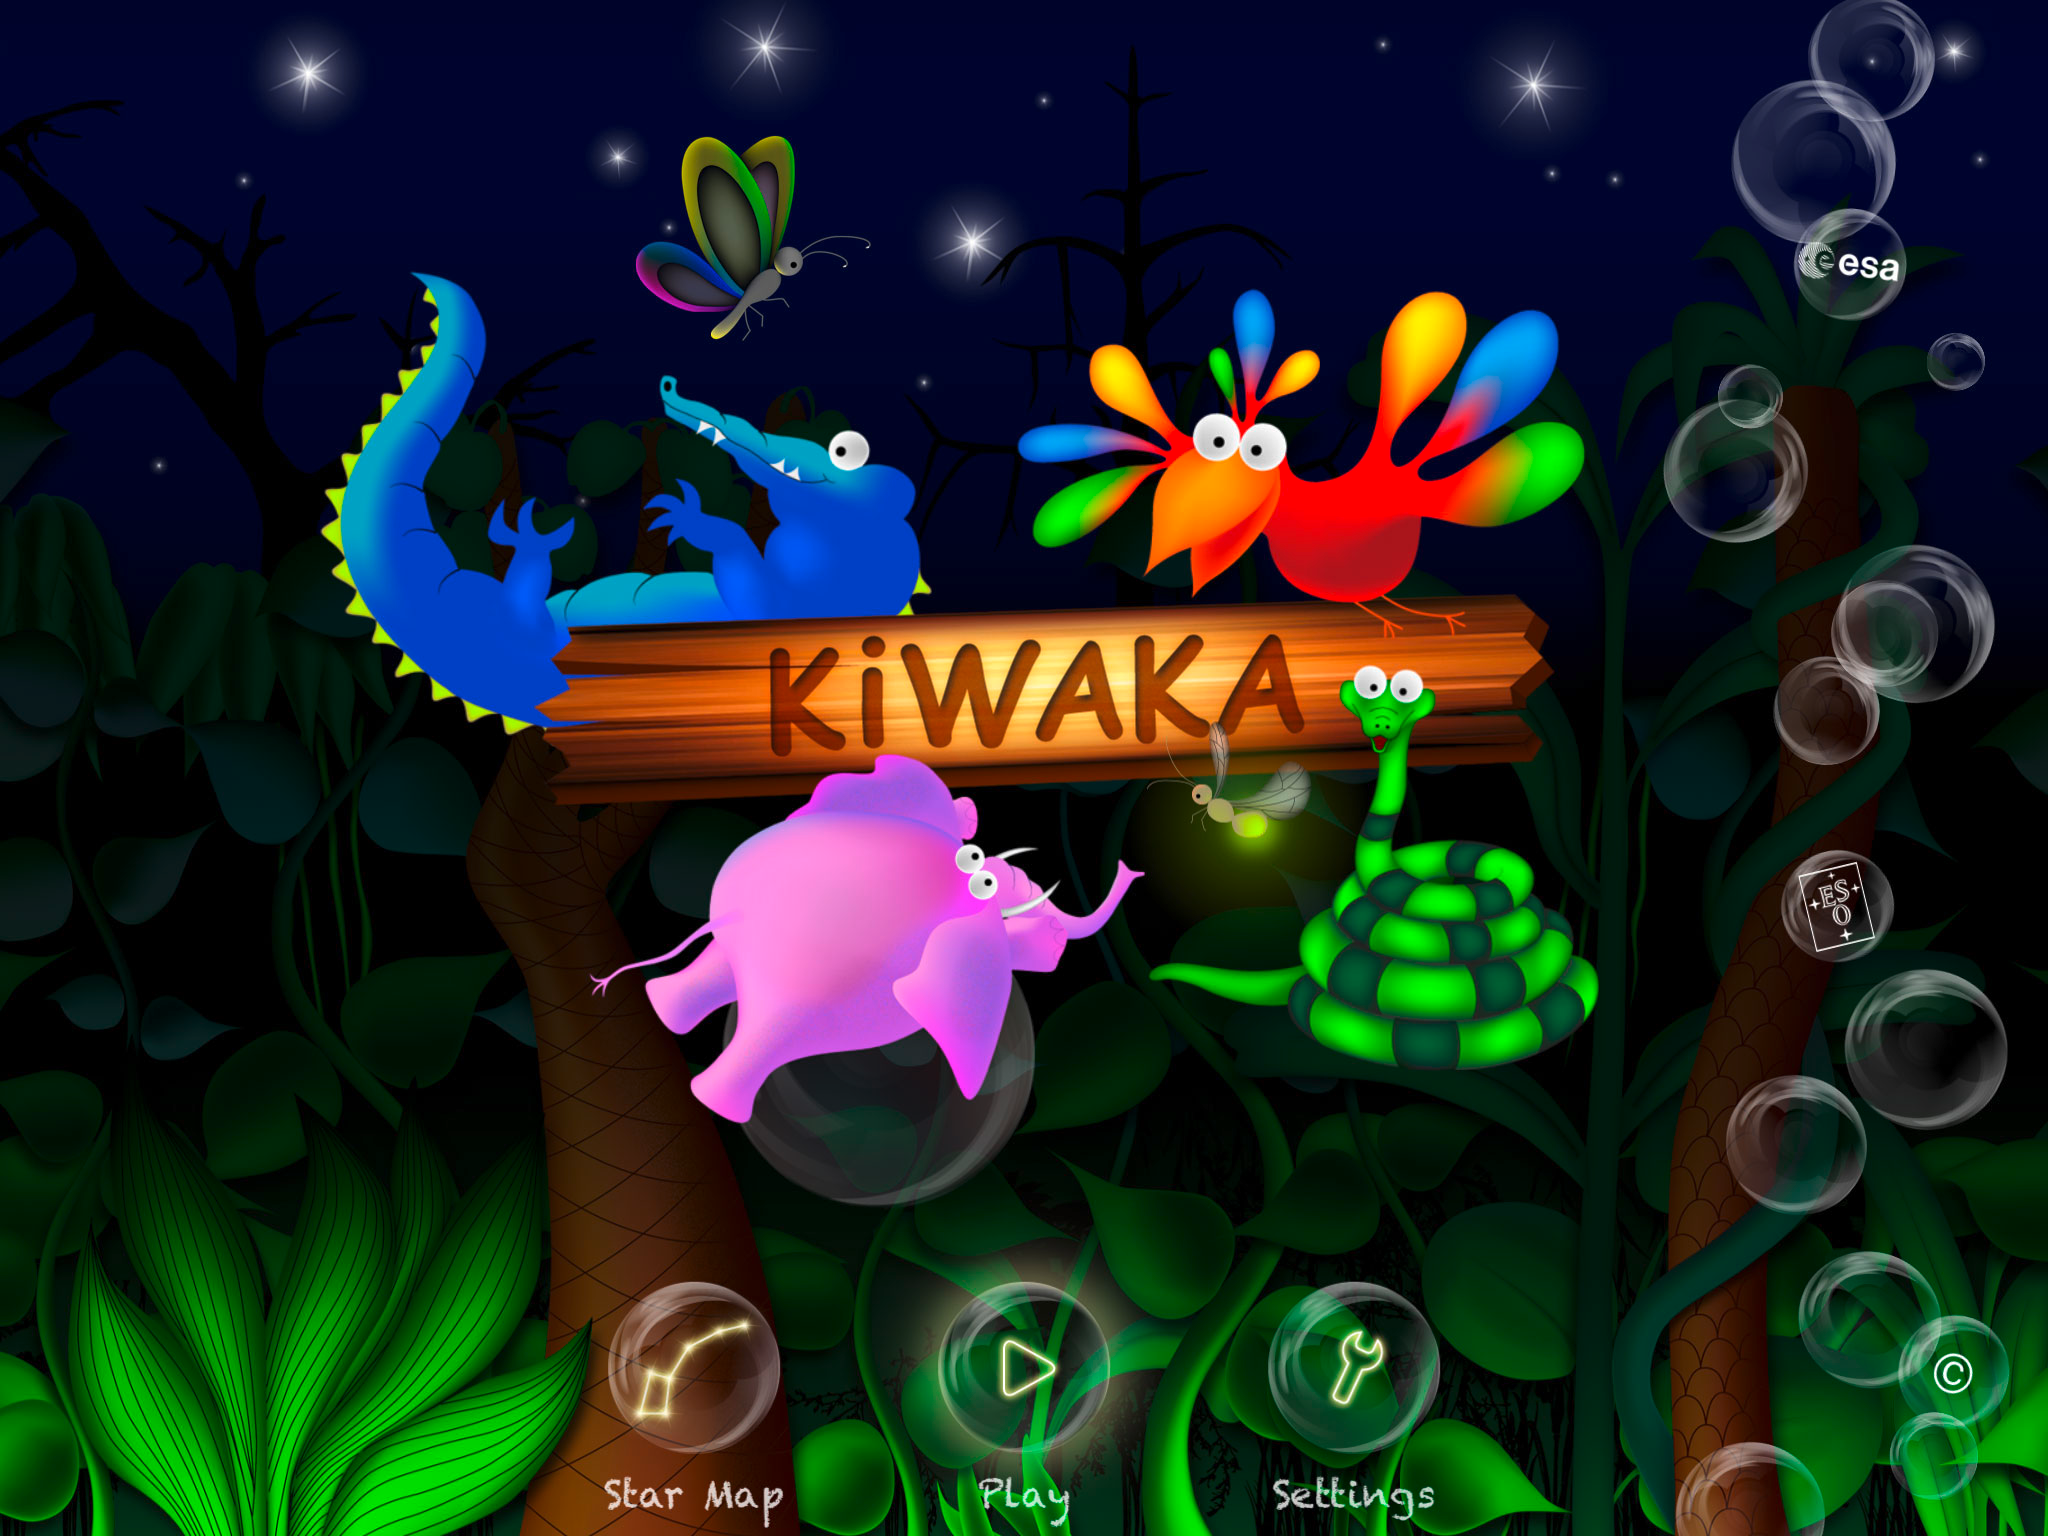

Screenshot of the App Kiwaka

Screenshot of the iPhone and iPad app Kiwaka. Developed by the mobile app company LANDKA, in partnership with ESO and other leading scientific organisations, it is an “edutaining” app — combining education and entertainment — fusing gaming and learning about astronomy.

Credit: ESO